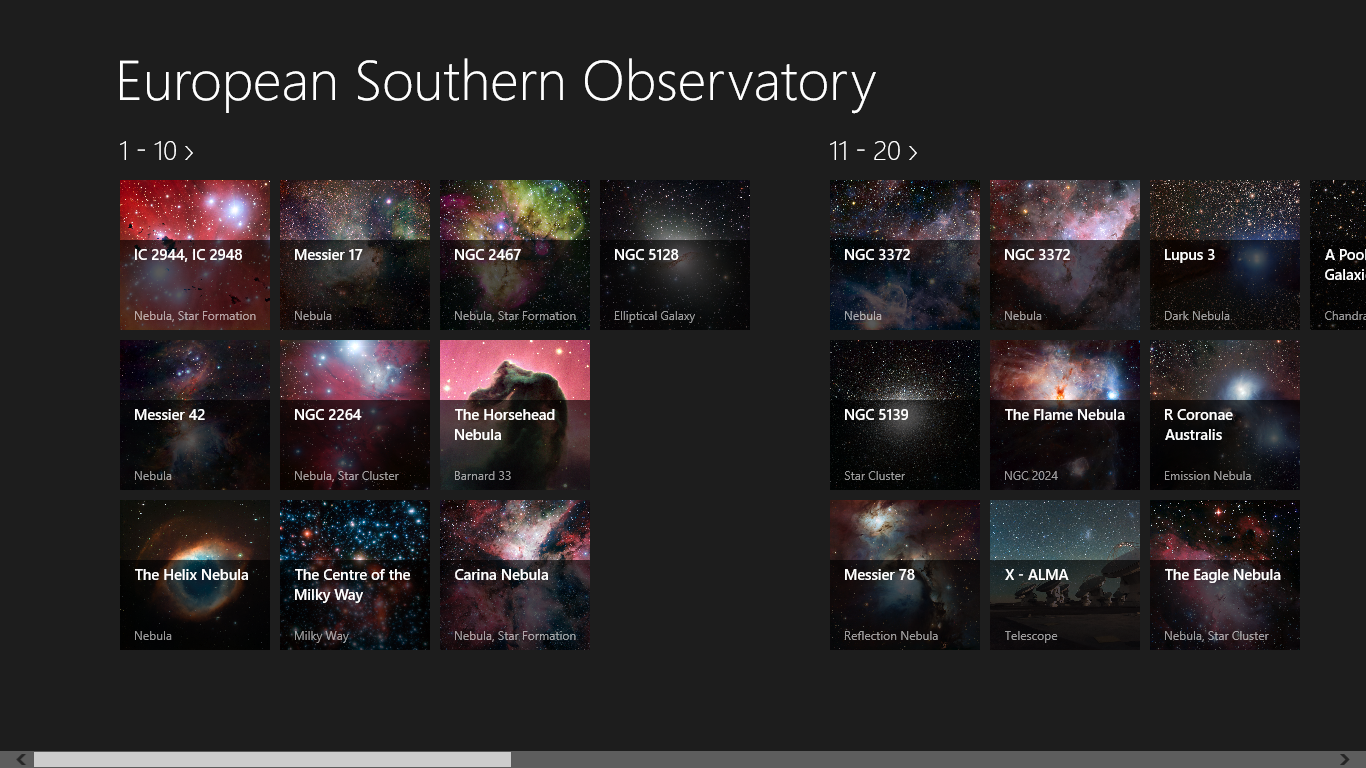

Screenshot from the European Southern Observatory Windows app showing overview of images

The European Southern ObservatoryWindows app was independently developed by EspooTeam 2013 and features 52 of the best ESO images, including high resolution versions, and further information such as the type of each object and its distance.

Credit: ESO/EspooTeam 2013